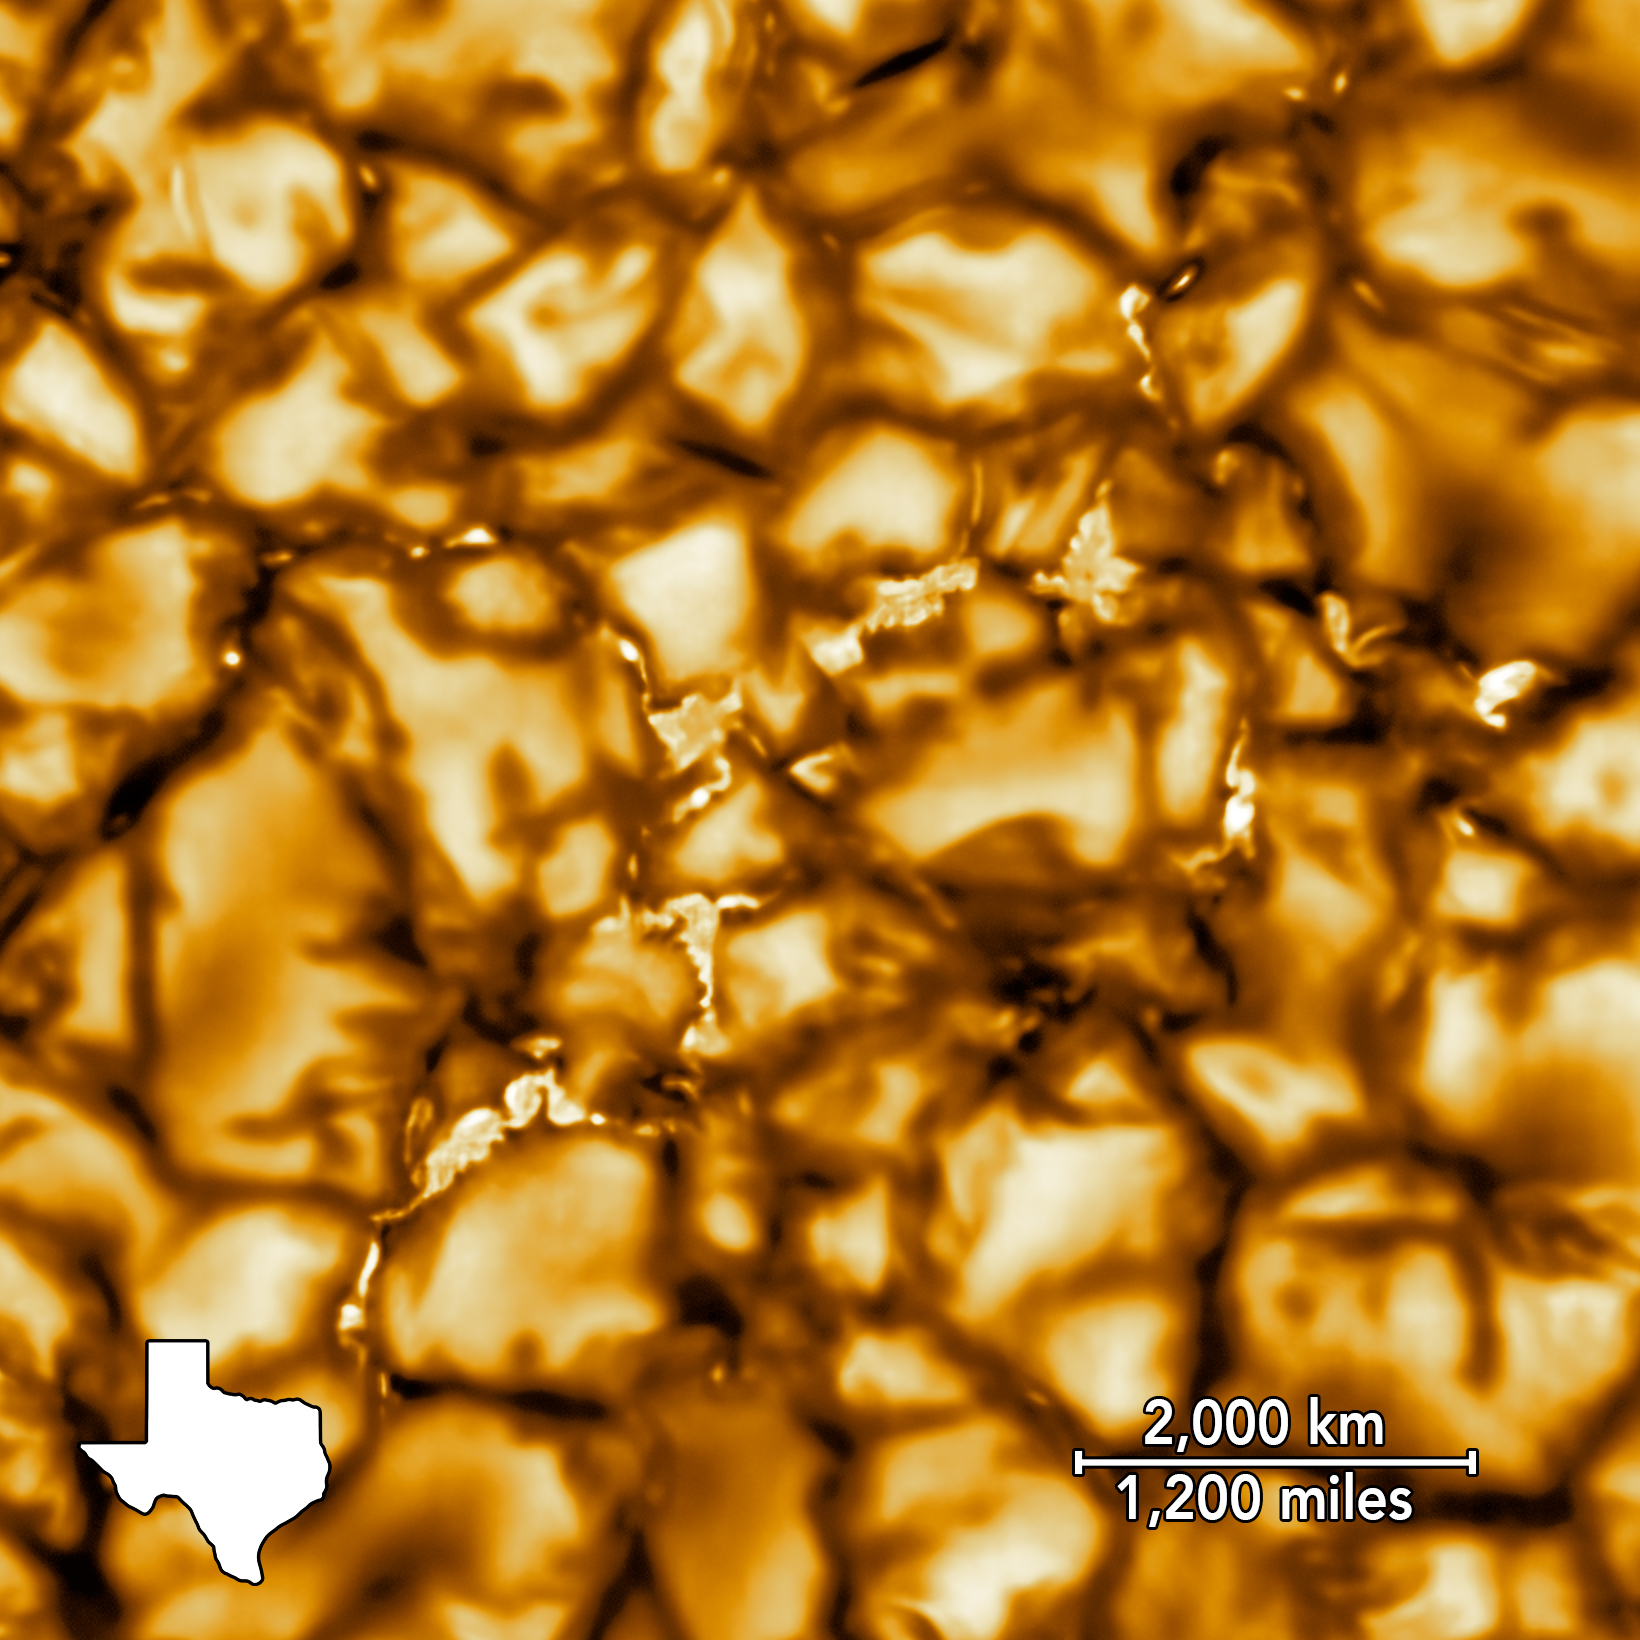

NSF’s Inouye Solar Telescope First Light (cropped with scale)

The Daniel K. Inouye Solar Telescope has produced the highest resolution image of the Sun’s surface ever taken. In this picture taken at 789nm, we can see features as small as 30km (18 miles) in size for the first time ever. The image shows a pattern of turbulent, “boiling” gas that covers the entire sun. The cell-like structures – each about the size of Texas – are the signature of violent motions that transport heat from the inside of the sun to its surface. Hot solar material (plasma) rises in the bright centers of “cells,” cools off and then sinks below the surface in dark lanes in a process known as convection. In these dark lanes we can also see the tiny, bright markers of magnetic fields. Never before seen to this clarity, these bright specks are thought to channel energy up into the outer layers of the solar atmosphere called the corona. These bright spots may be at the core of why the solar corona is more than a million degrees!

This image covers an area 8,200 × 8,200 km (5,000 × 5,000 miles, 11 × 11 arcseconds).

Credit: NSO/NSF/AURA